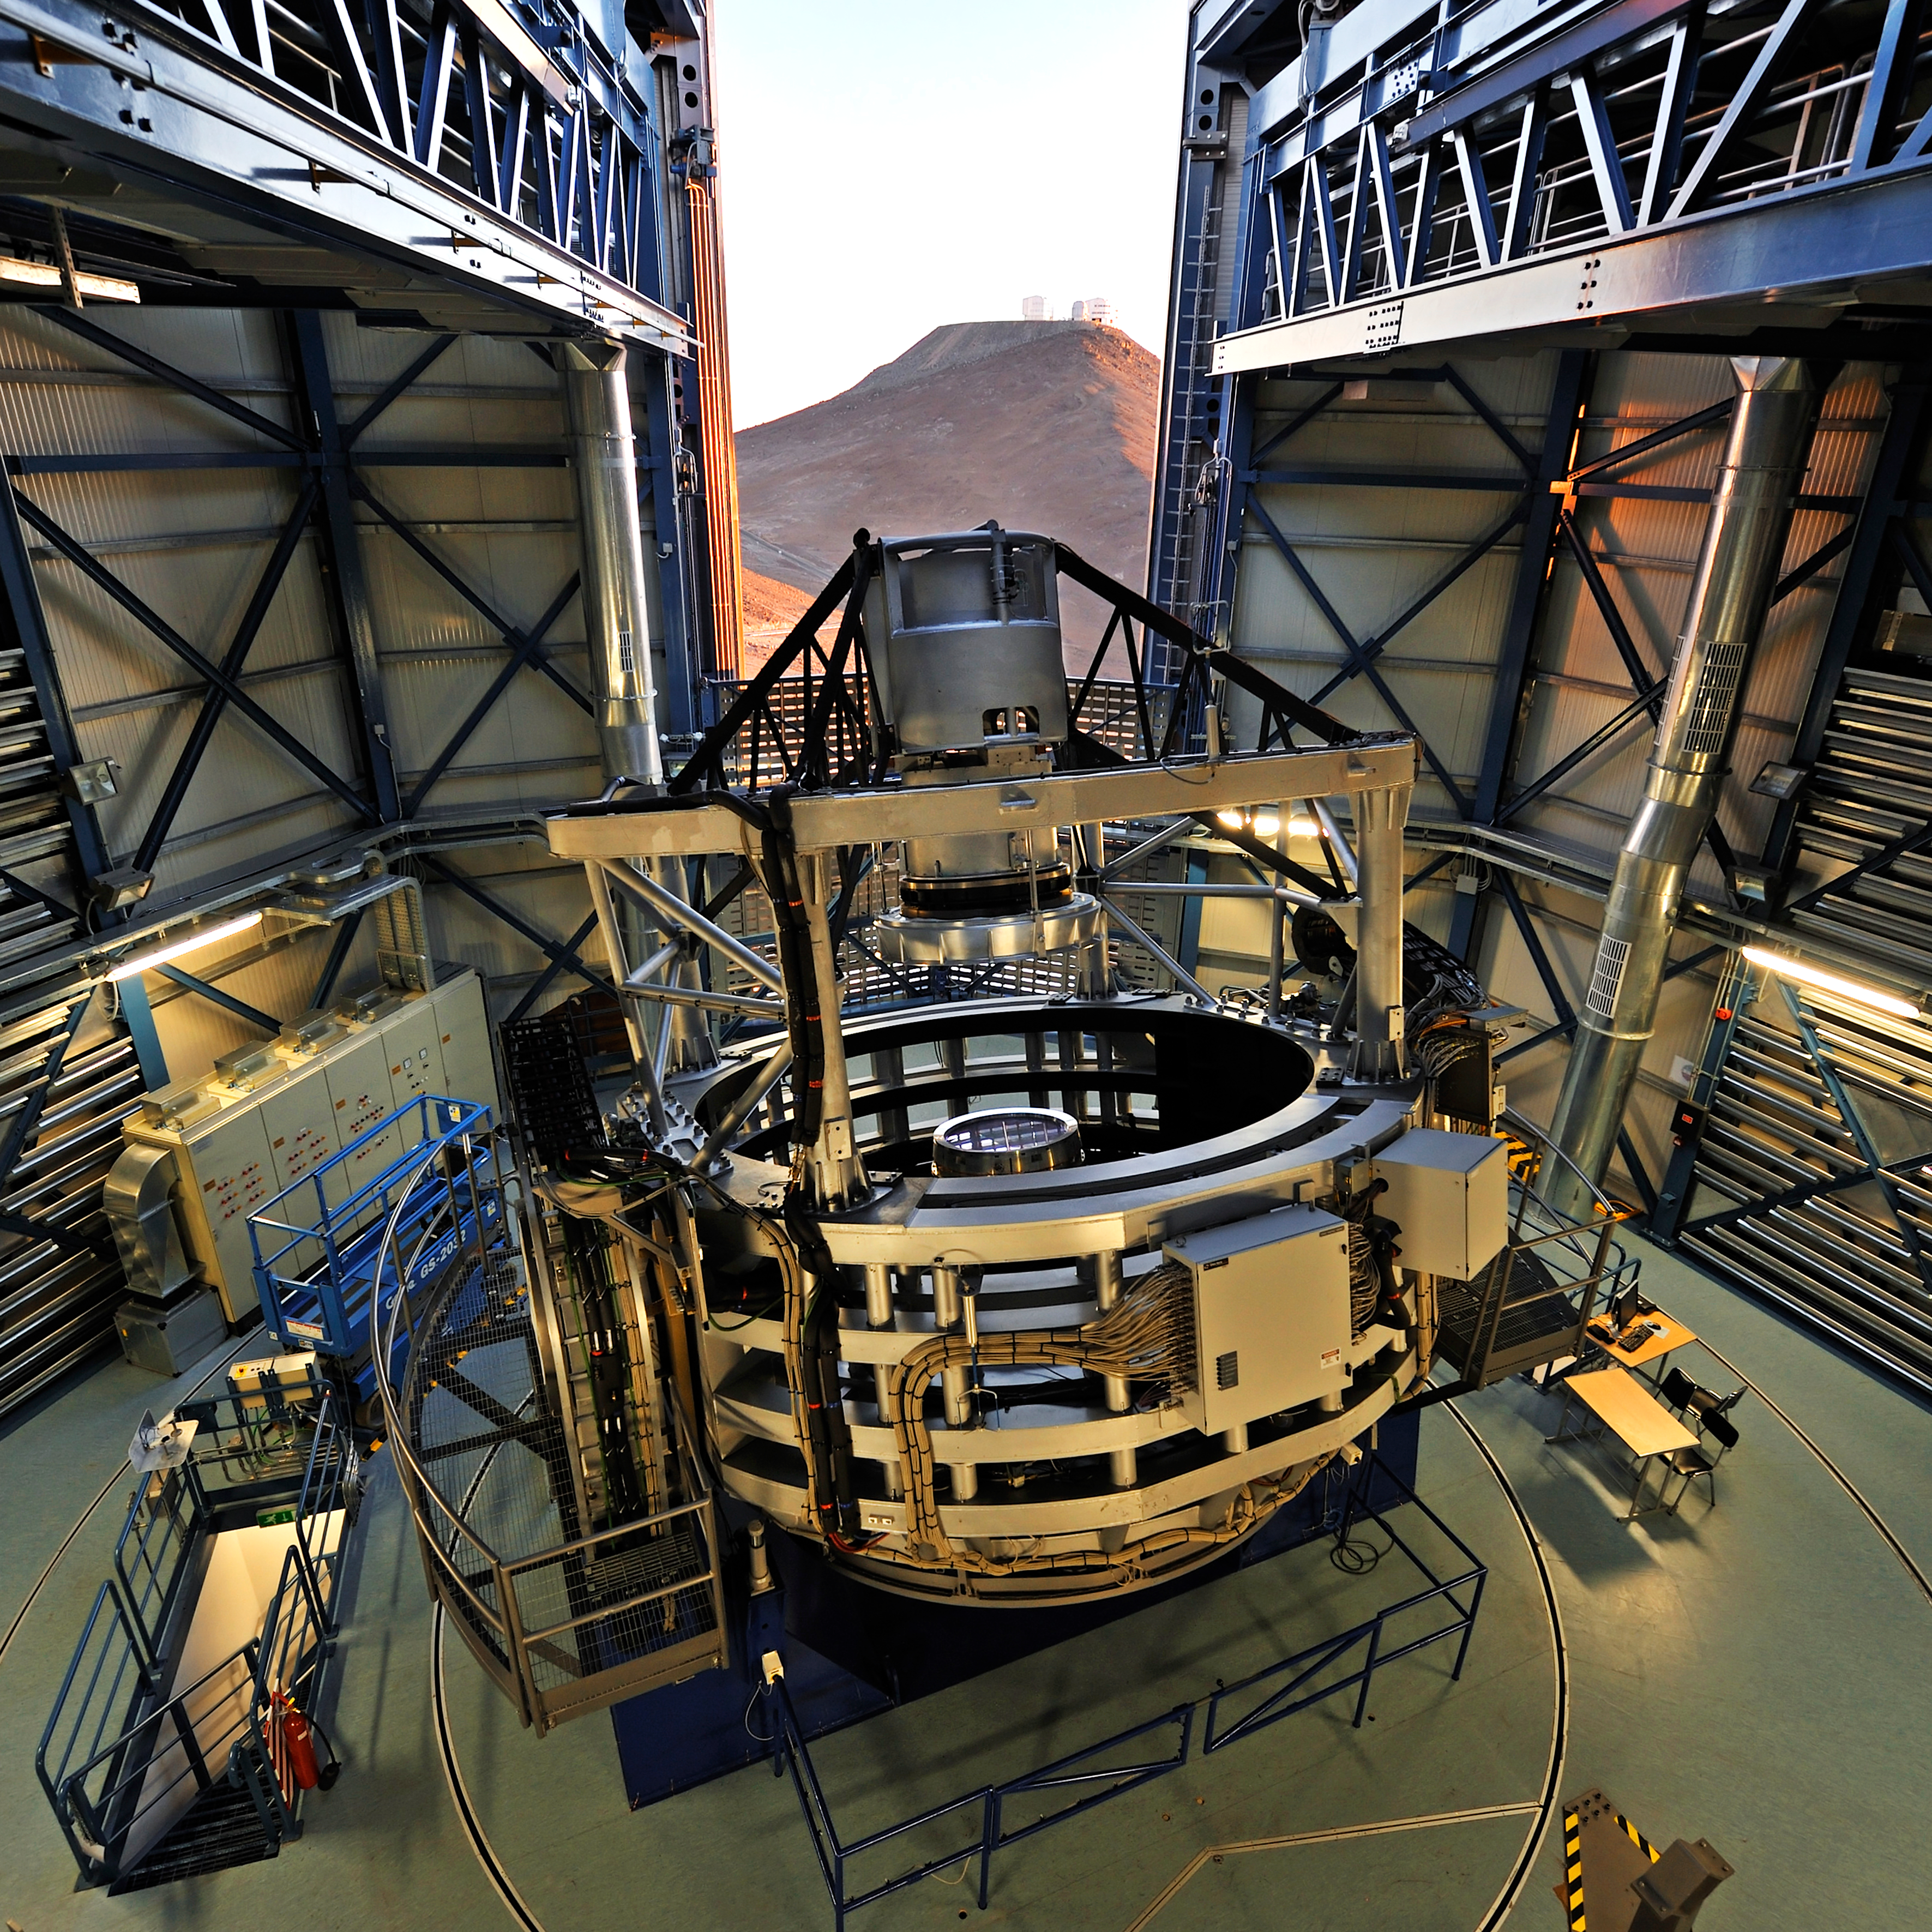

VISTA at sunset

This spectacular view of the VISTA telescope was taken from the roof of the building during the opening of the enclosure at sunset. The VLT is visible on the neighbouring mountain. VISTA is the largest survey telescope in the world and it is dedicated to mapping the sky at near-infrared wavelengths. Its primary mirror is 4.1 metres in diameter and is the most highly curved of its size. The extremely high curvature reduces the focal length, making the structure of the telescope extremely compact. VISTA can map large areas of the sky quickly and deeply.

#L

Credit: G. Hüdepohl (atacamaphoto.com)/ESO